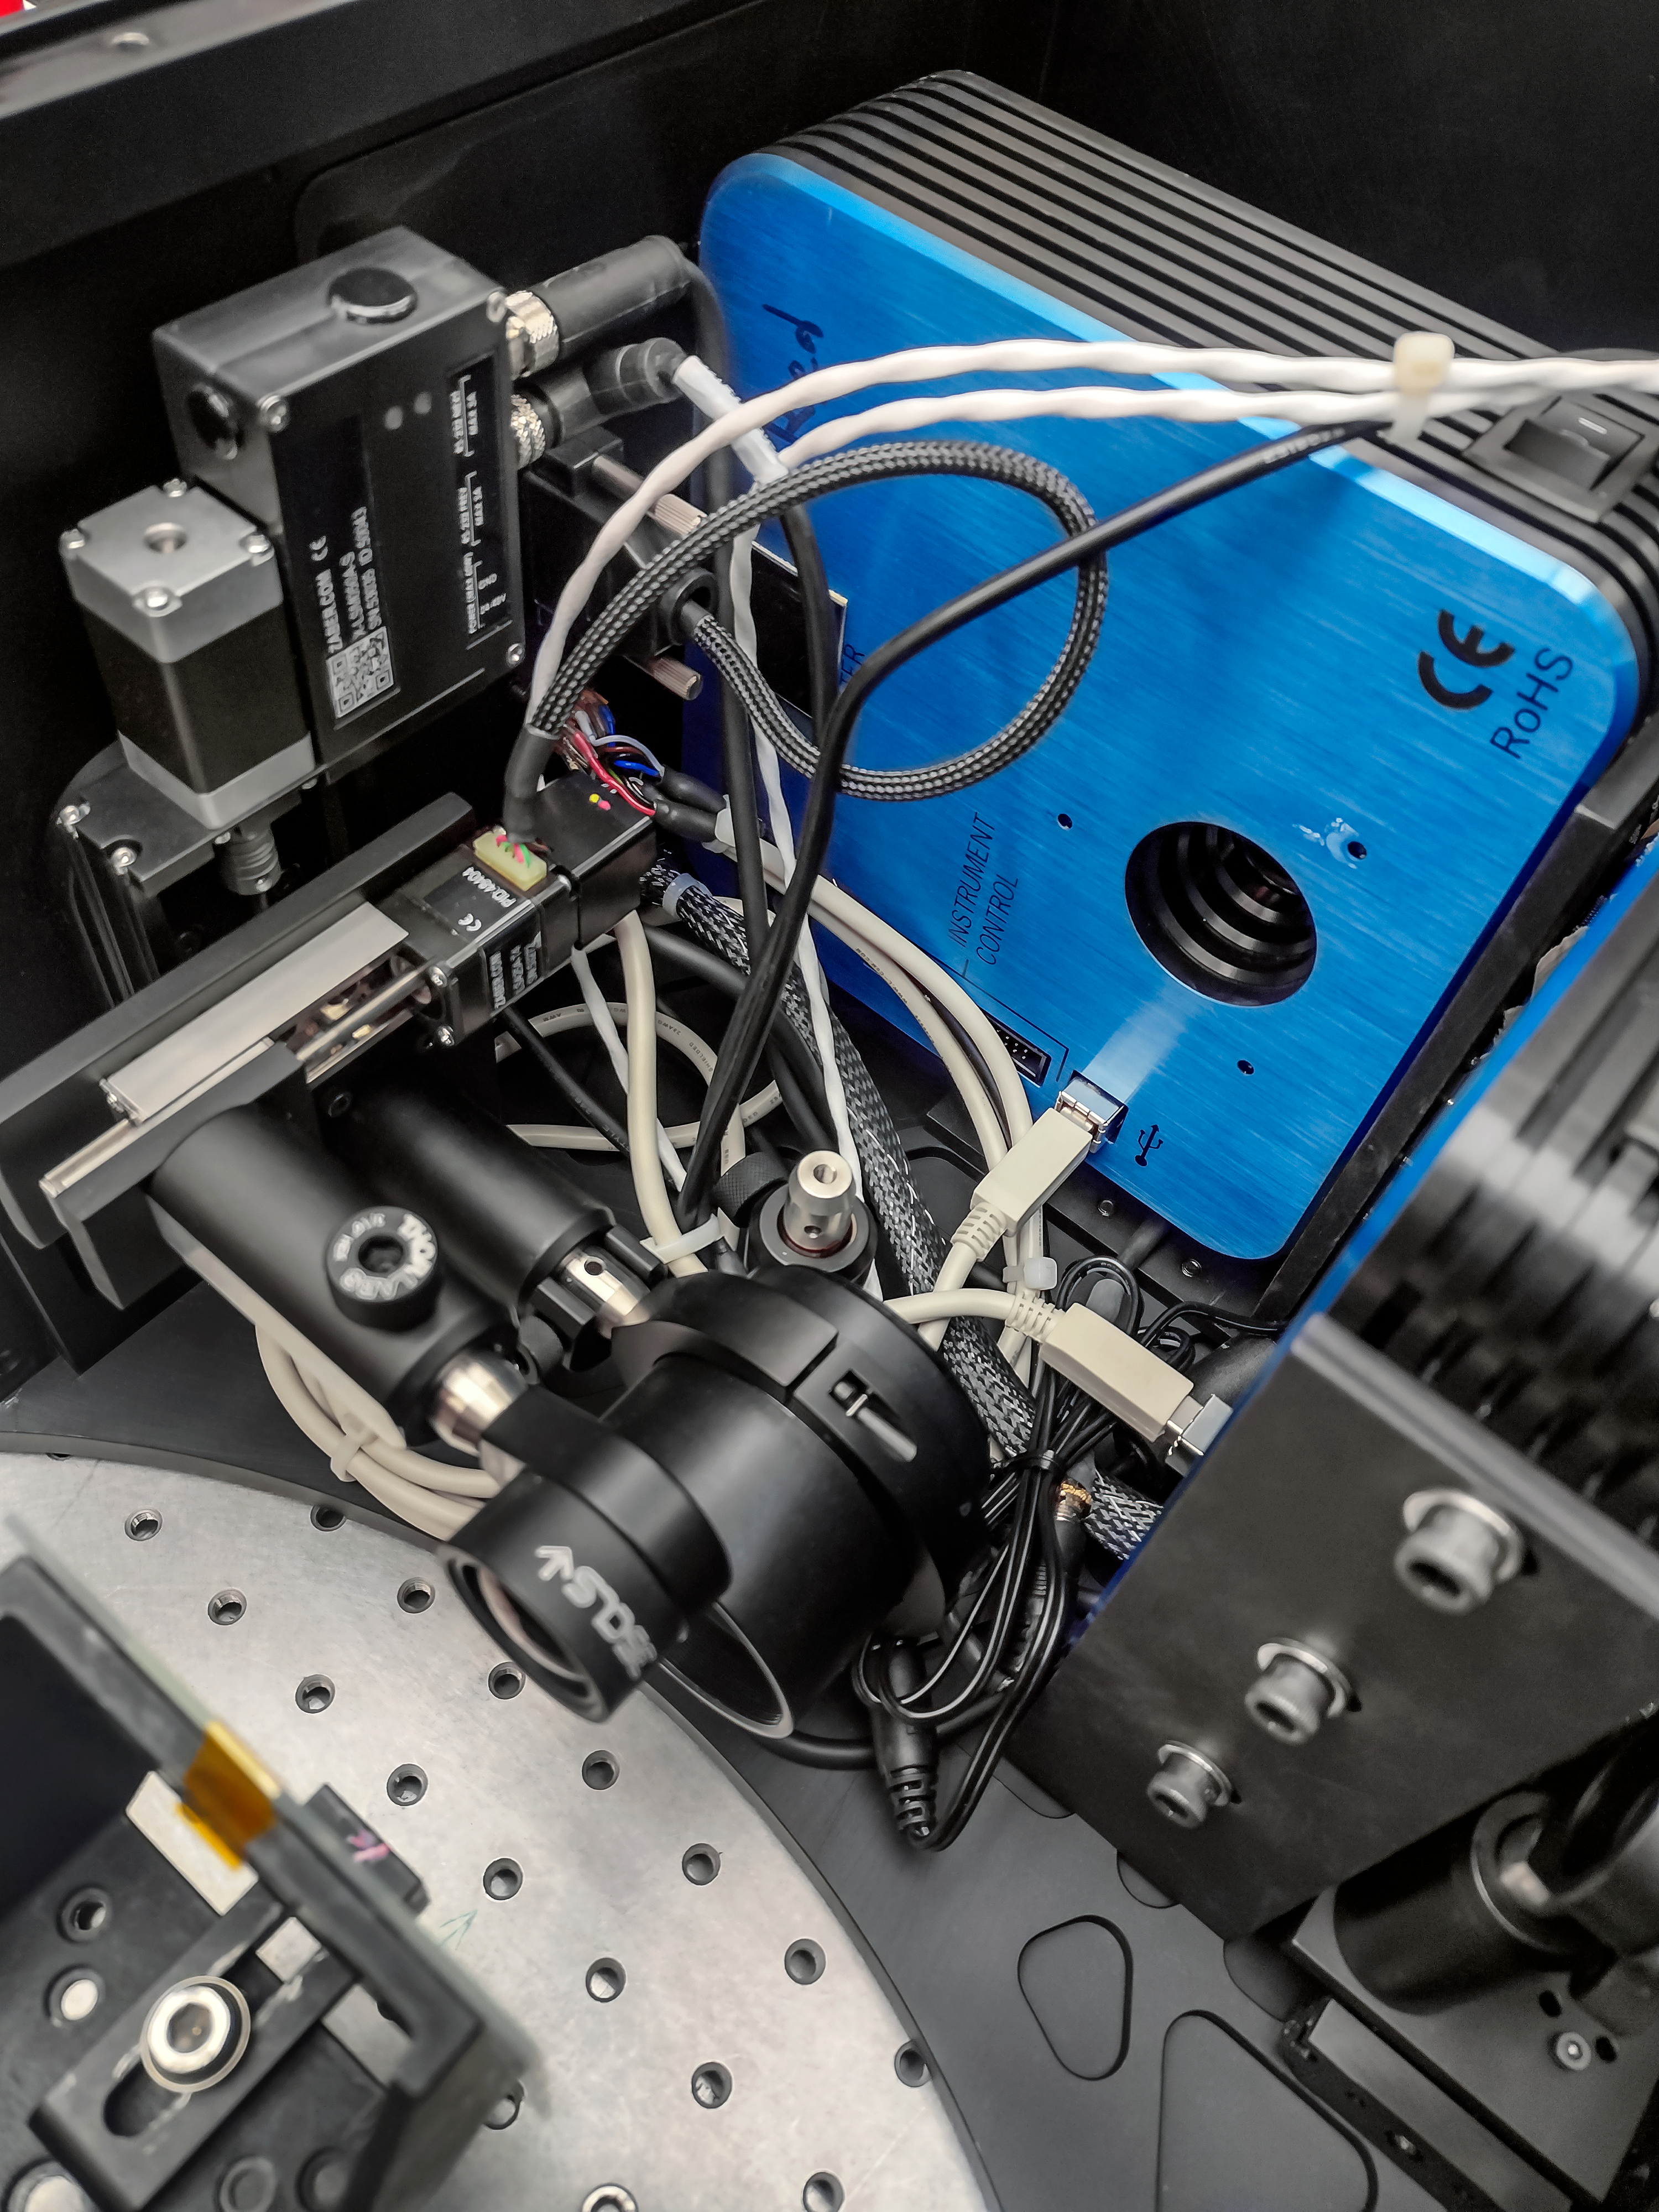

Zorro Internal Framework

A closeup look of the internal framework inside Zorro during instrument assembly.

Credit: International Gemini Observatory/NOIRLab/NSF/AURA